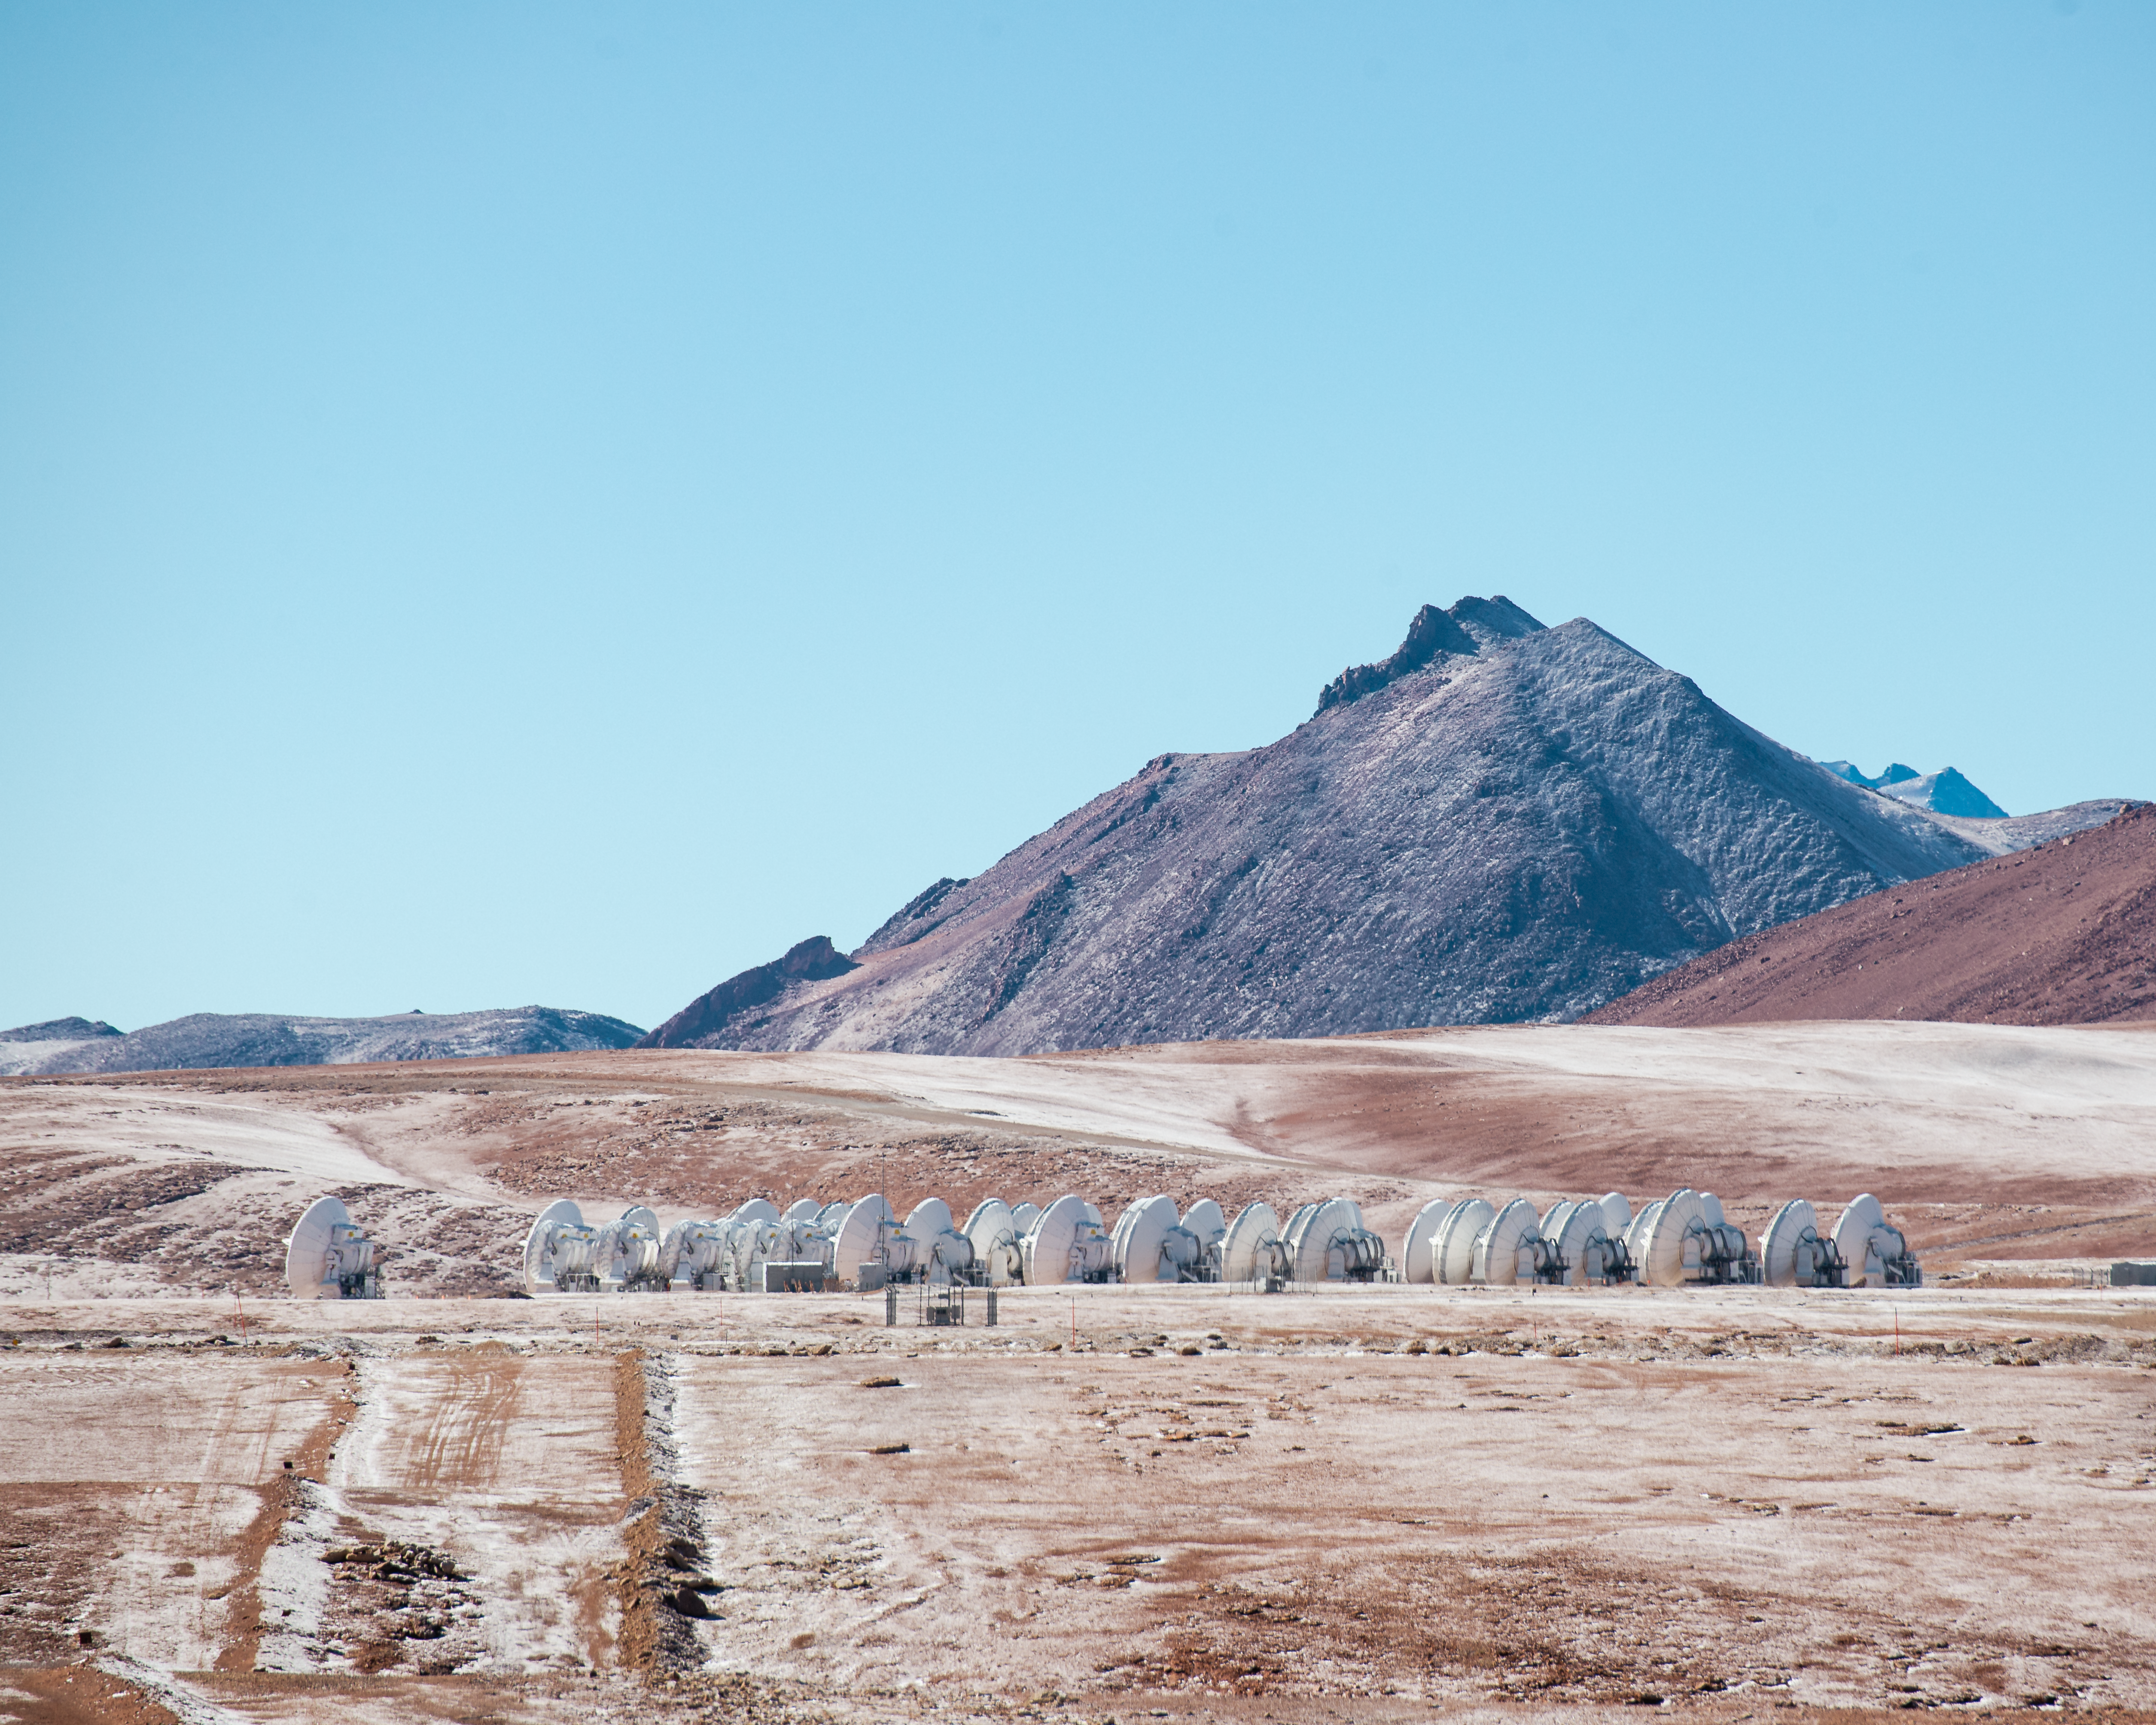

A wild encounter in the desert

Stay very still — in this Picture of the Week, we have encountered a wild pack of ALMA antennas huddled for warmth in their natural habitat: the Chajnantor Plateau in Chile. This unique species of telescope lives at an incredible altitude above 5000 metres, making it one of the highest sites for astronomical observations on Earth.

The 66 antennas of the Atacama Large Millimetre/submillimetre Array (ALMA) watch the sky day and night for incoming light at wavelengths around a millimetre. This selective eyesight observes some of the coldest objects of the cosmos, from the bleak clouds of gas and dust between stars to the far-off galaxies of the early Universe.

Light at millimetre wavelengths is easily absorbed by water vapour in the Earth’s atmosphere, but the immensely dry climate of the Chajnantor Plateau is ideally suited to get the best possible observations. ALMA — in which ESO is a partner — has adapted well to this harsh desert environment, being operated remotely.

Fun fact: sometimes the ‘herds’ of antennas need to be rearranged on site with huge robotic shepherds!

Credit: S. Otarola/ESO